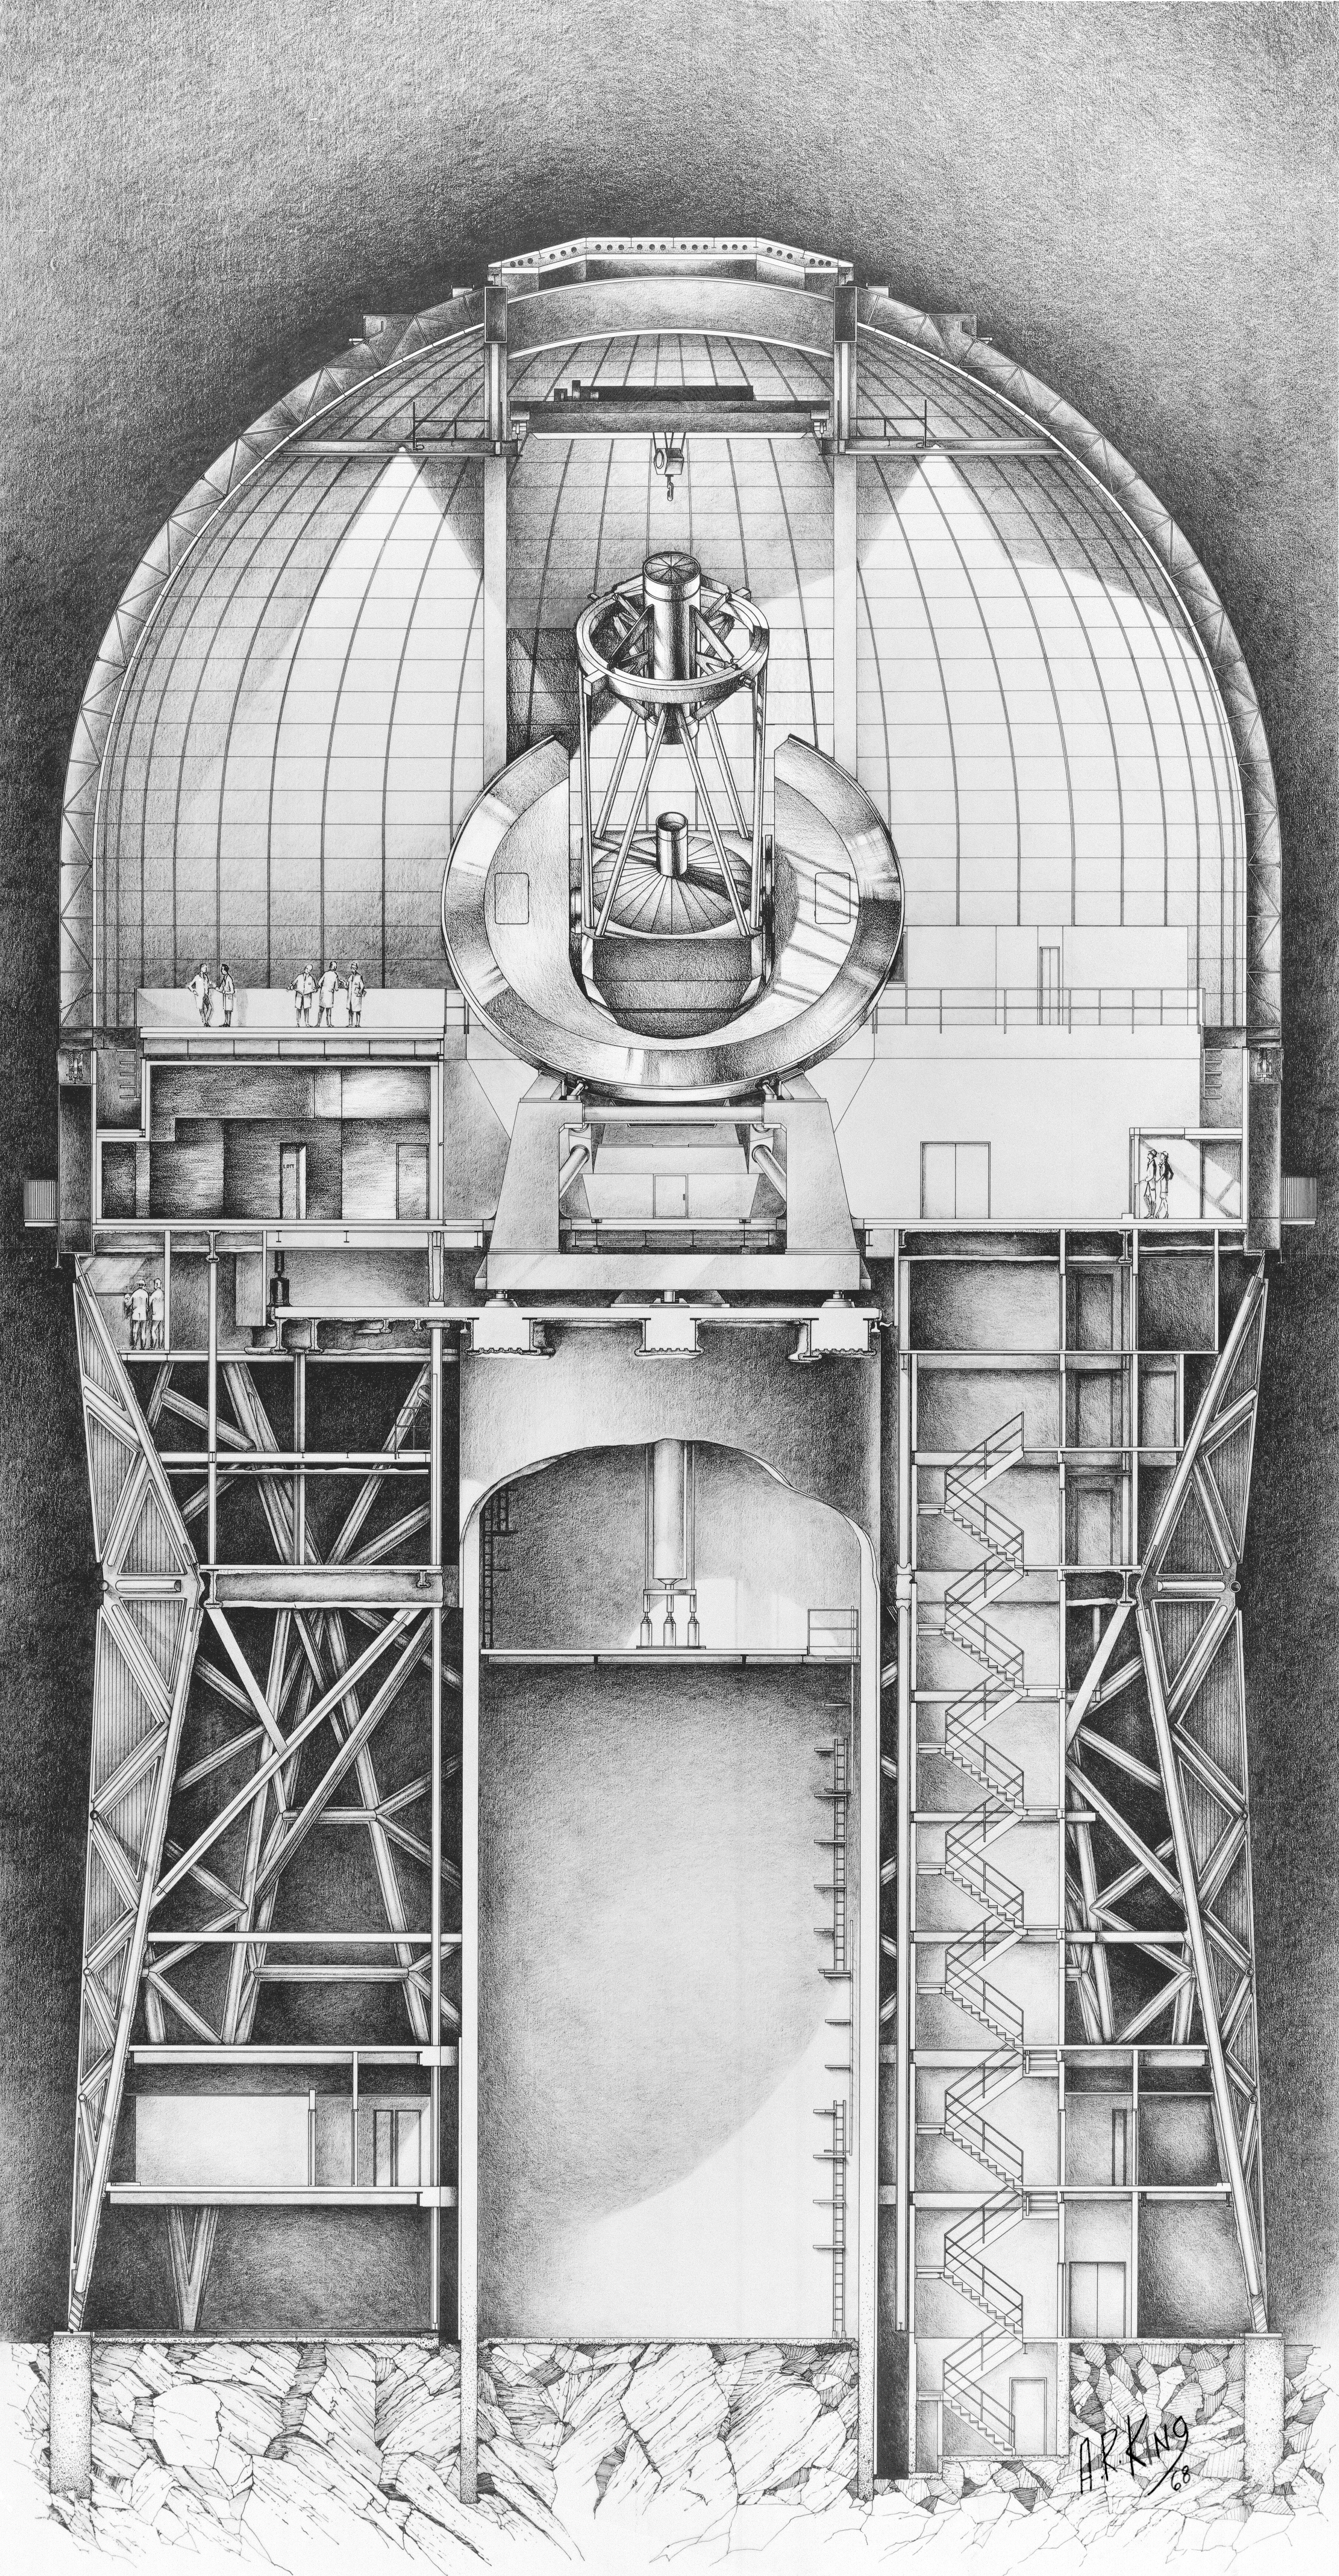

Mayall telescope cutaway drawing

The revised concept for the Mayall 4-meter telescope building at the Kitt Peak National Observatory, in a cutaway drawing made by A.R. King.

Credit: A.R. King/NOIRLab/NSF/AURA/